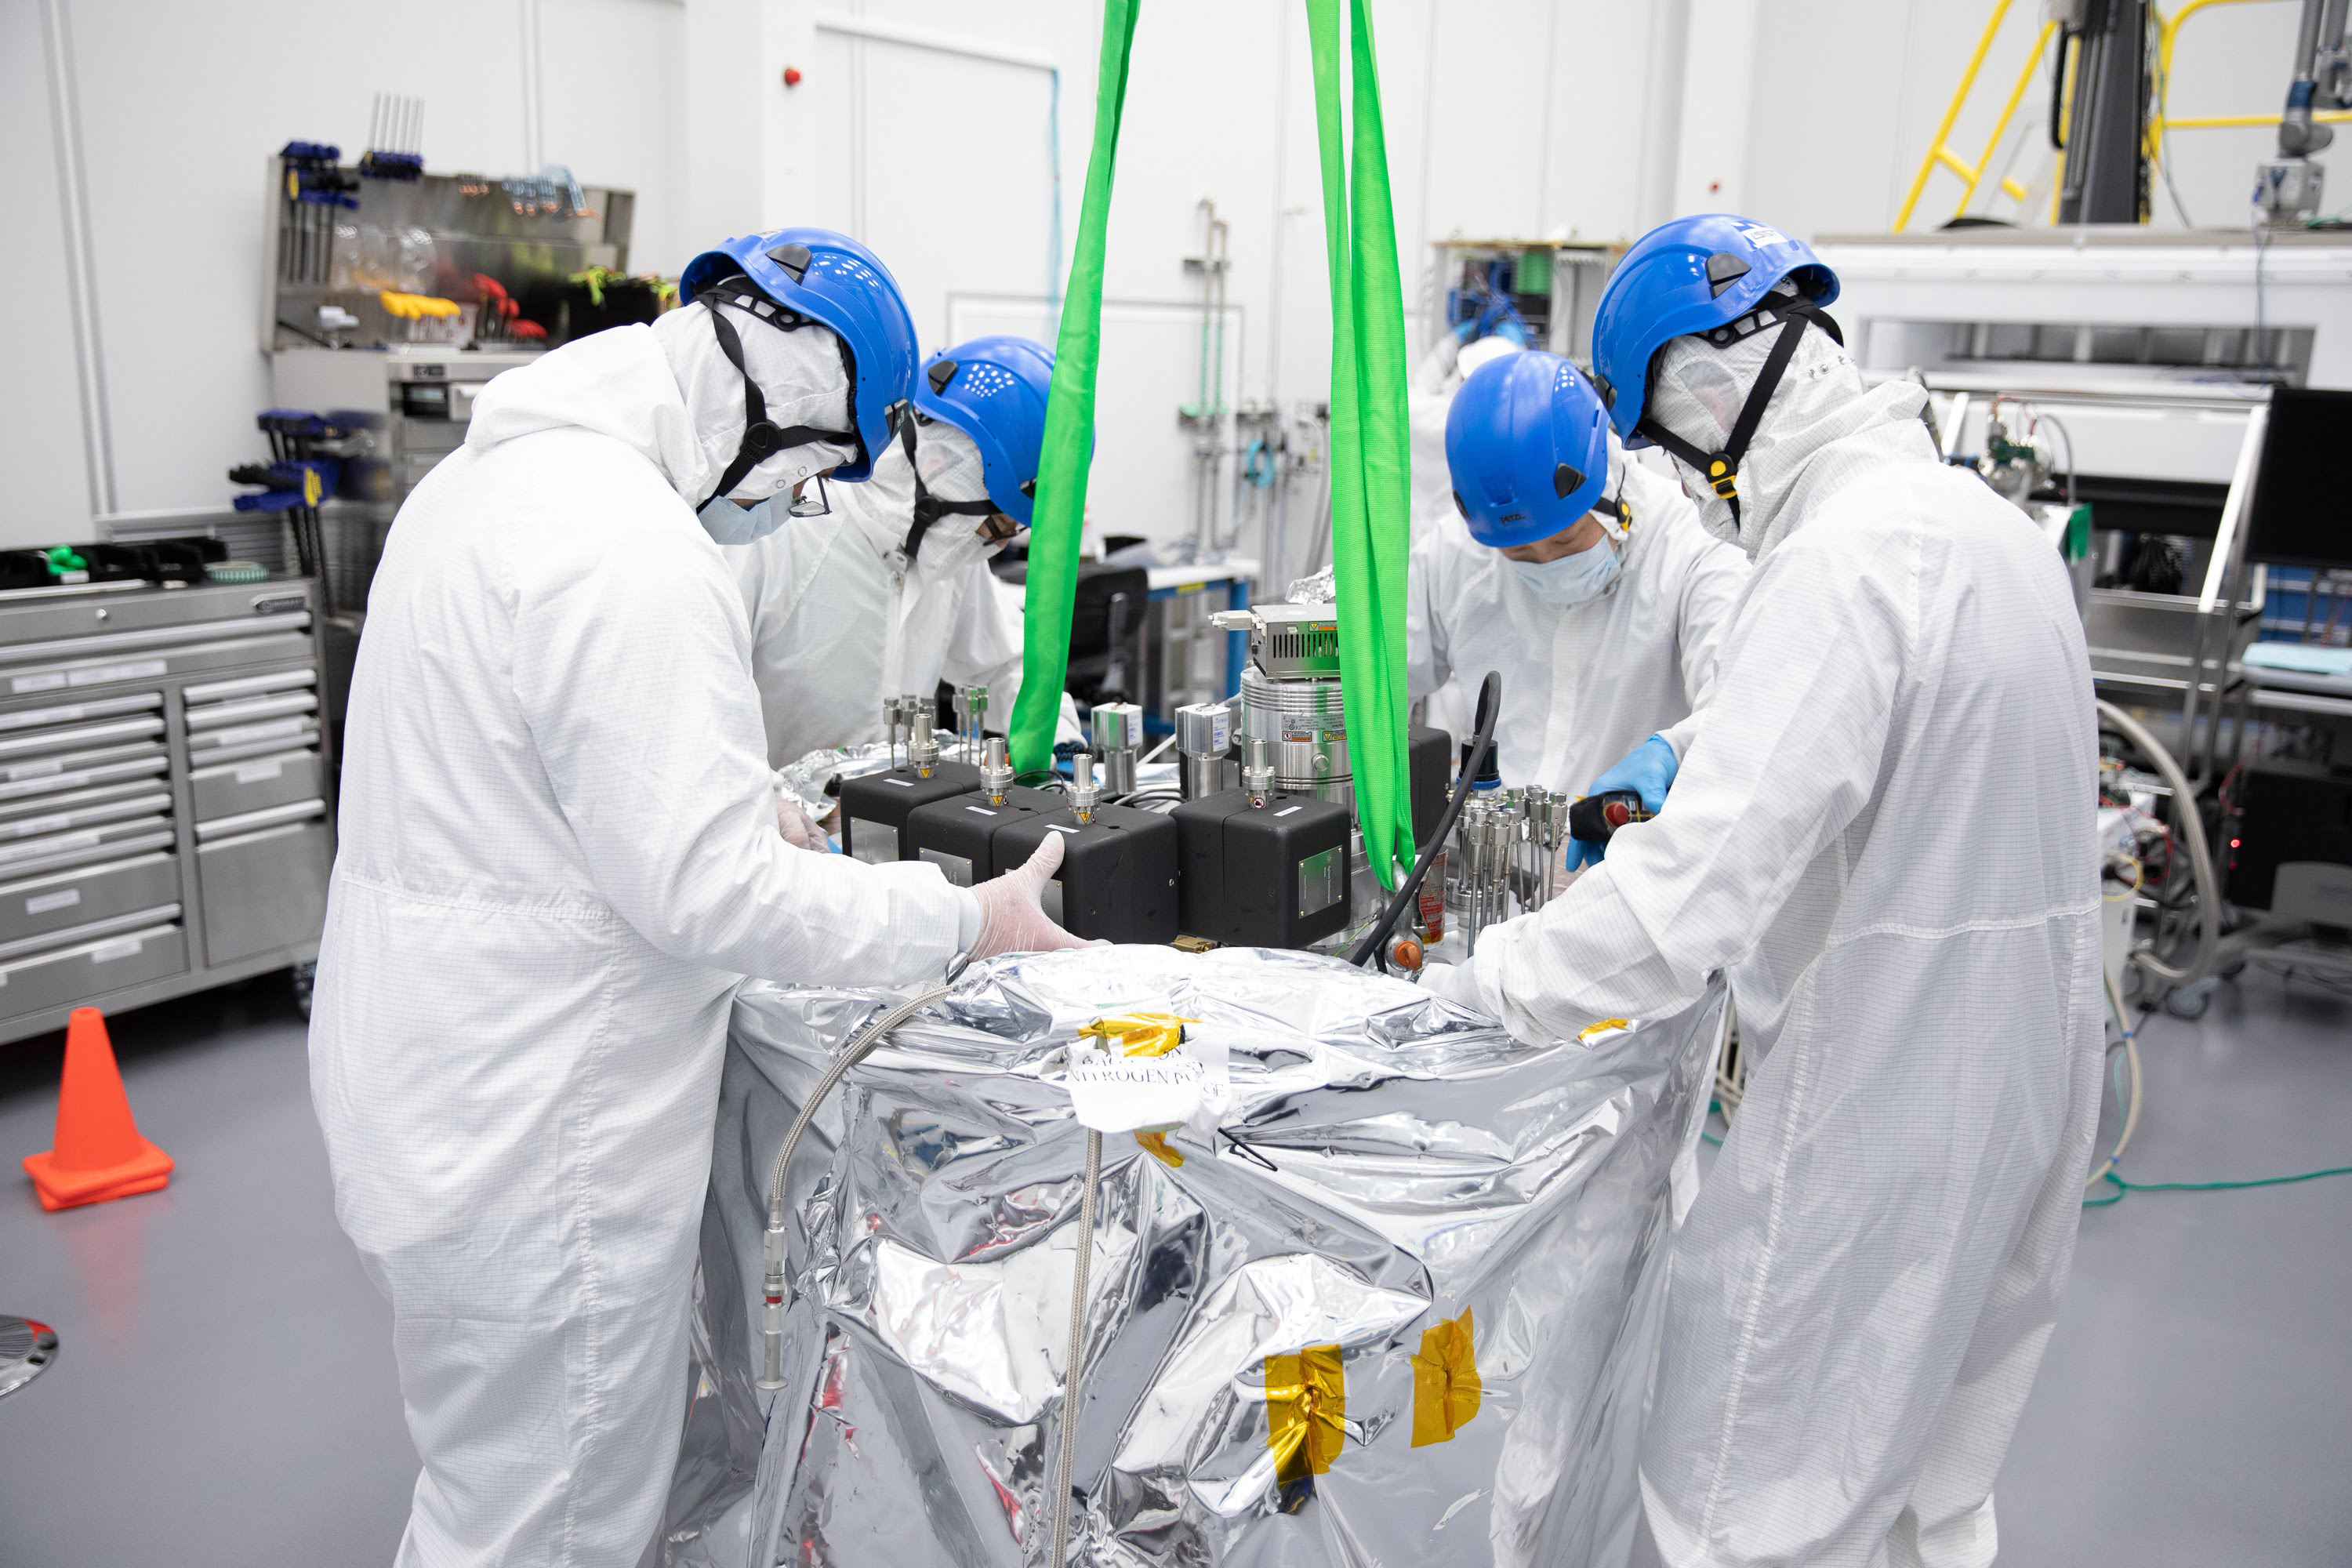

One Cool Camera: LSST’s Cryostat Assembly Completed

The cryostat assembly was built in a different clean room at SLAC and then delivered to the integration team. Here, the cryostat assembly is unwrapped and inspected after transportation.

Credit: Andy Freeberg/SLAC National Accelerator Laboratory Learn more: lsst.slac.stanford.edu